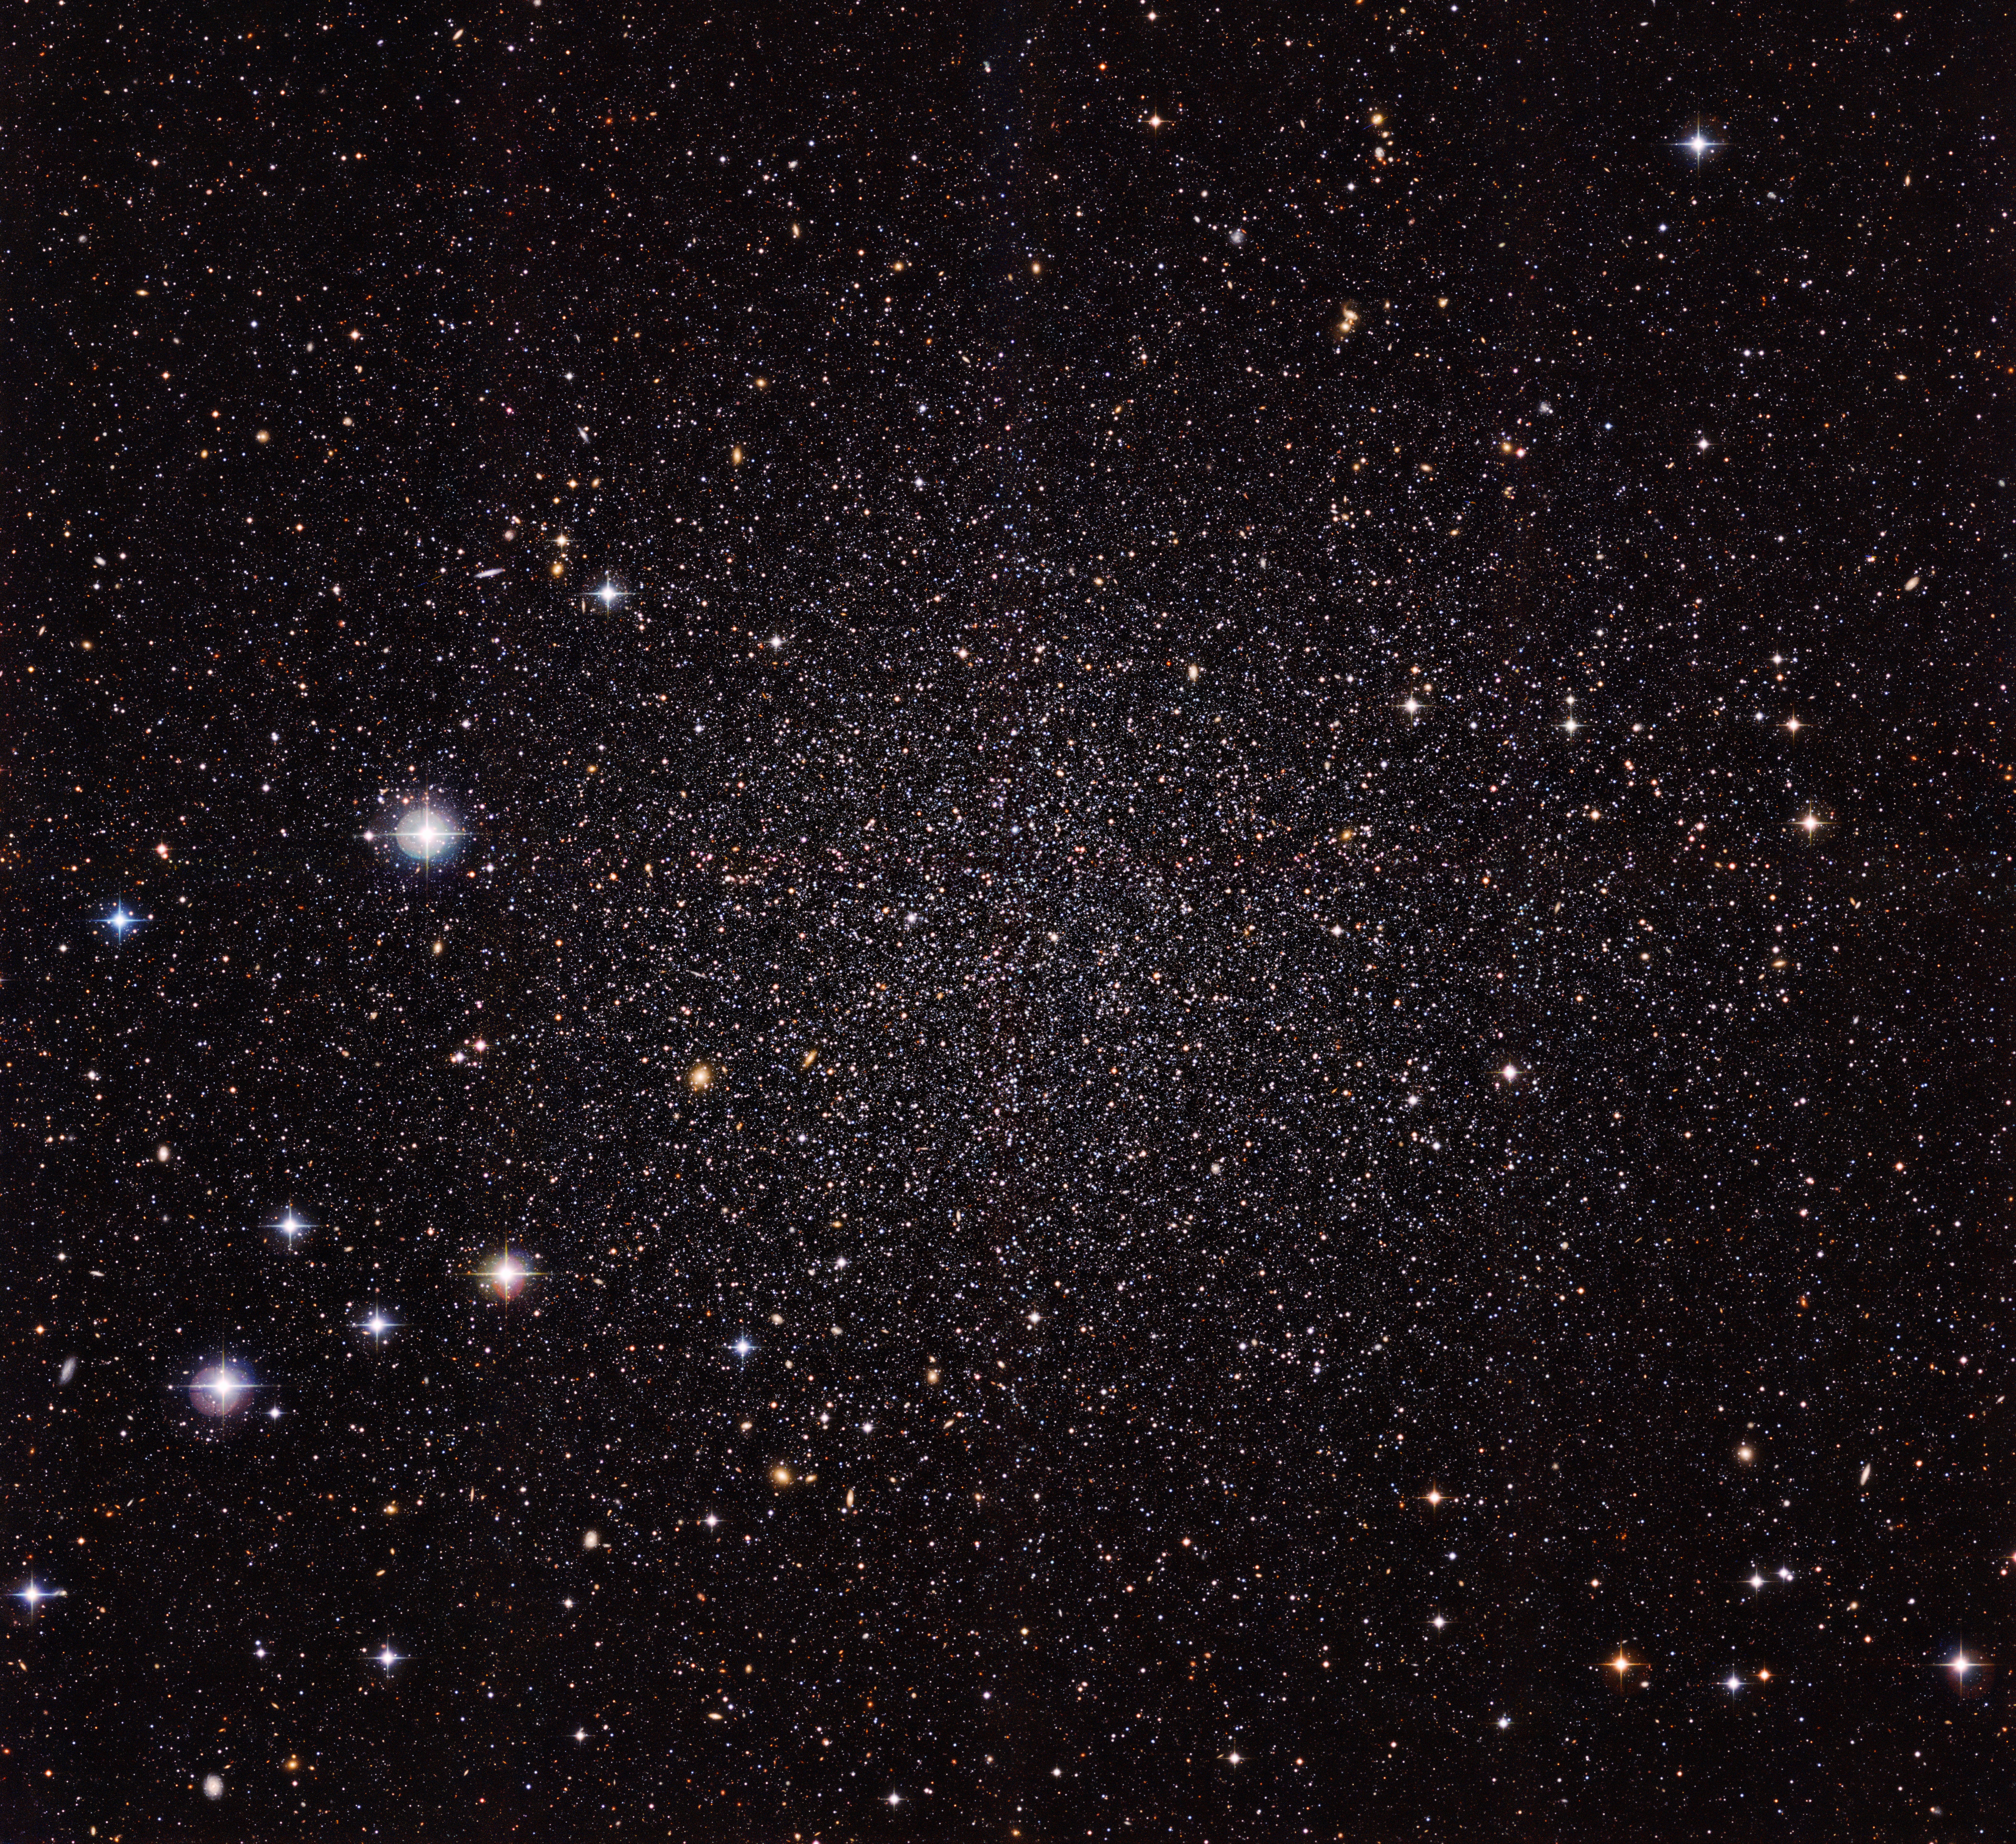

Sculptor dwarf galaxy

The Sculptor Dwarf Galaxy, pictured in a new image from the Wide Field Imager camera, installed on the 2.2-metre MPG/ESO telescope at ESO’s La Silla Observatory, is a close neighbour of our galaxy, the Milky Way. Despite their proximity, both galaxies have very distinct histories and characters. This galaxy is much smaller, fainter and older than the Milky Way and appears here as a cloud of faint stars filling most of the picture.

Many other much more distant galaxies can be seen shining right through the sparse stars of the Sculptor Dwarf.

Credit: ESO